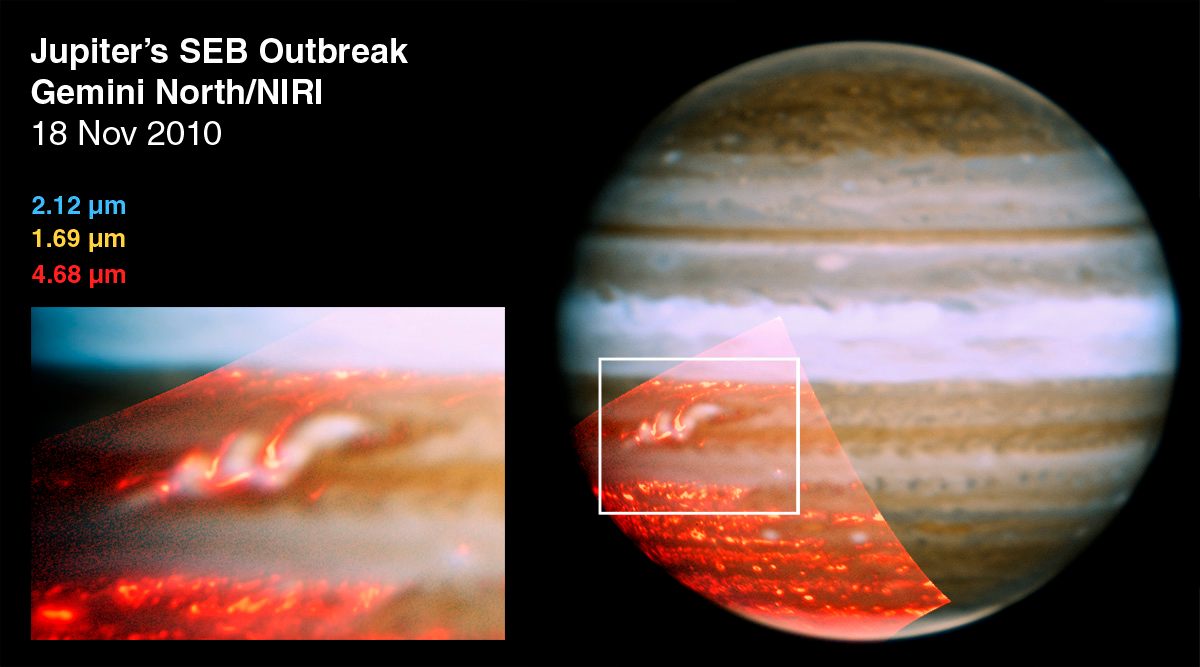

Jupiter Shows First Signs of its Returning Belt

Gemini North telescope composite images of Jupiter obtained with the Near-Infrared Imager and spectrograph (NIRI).

Credit: NASA/JPL/UCB/Gemini Observatory/AURA